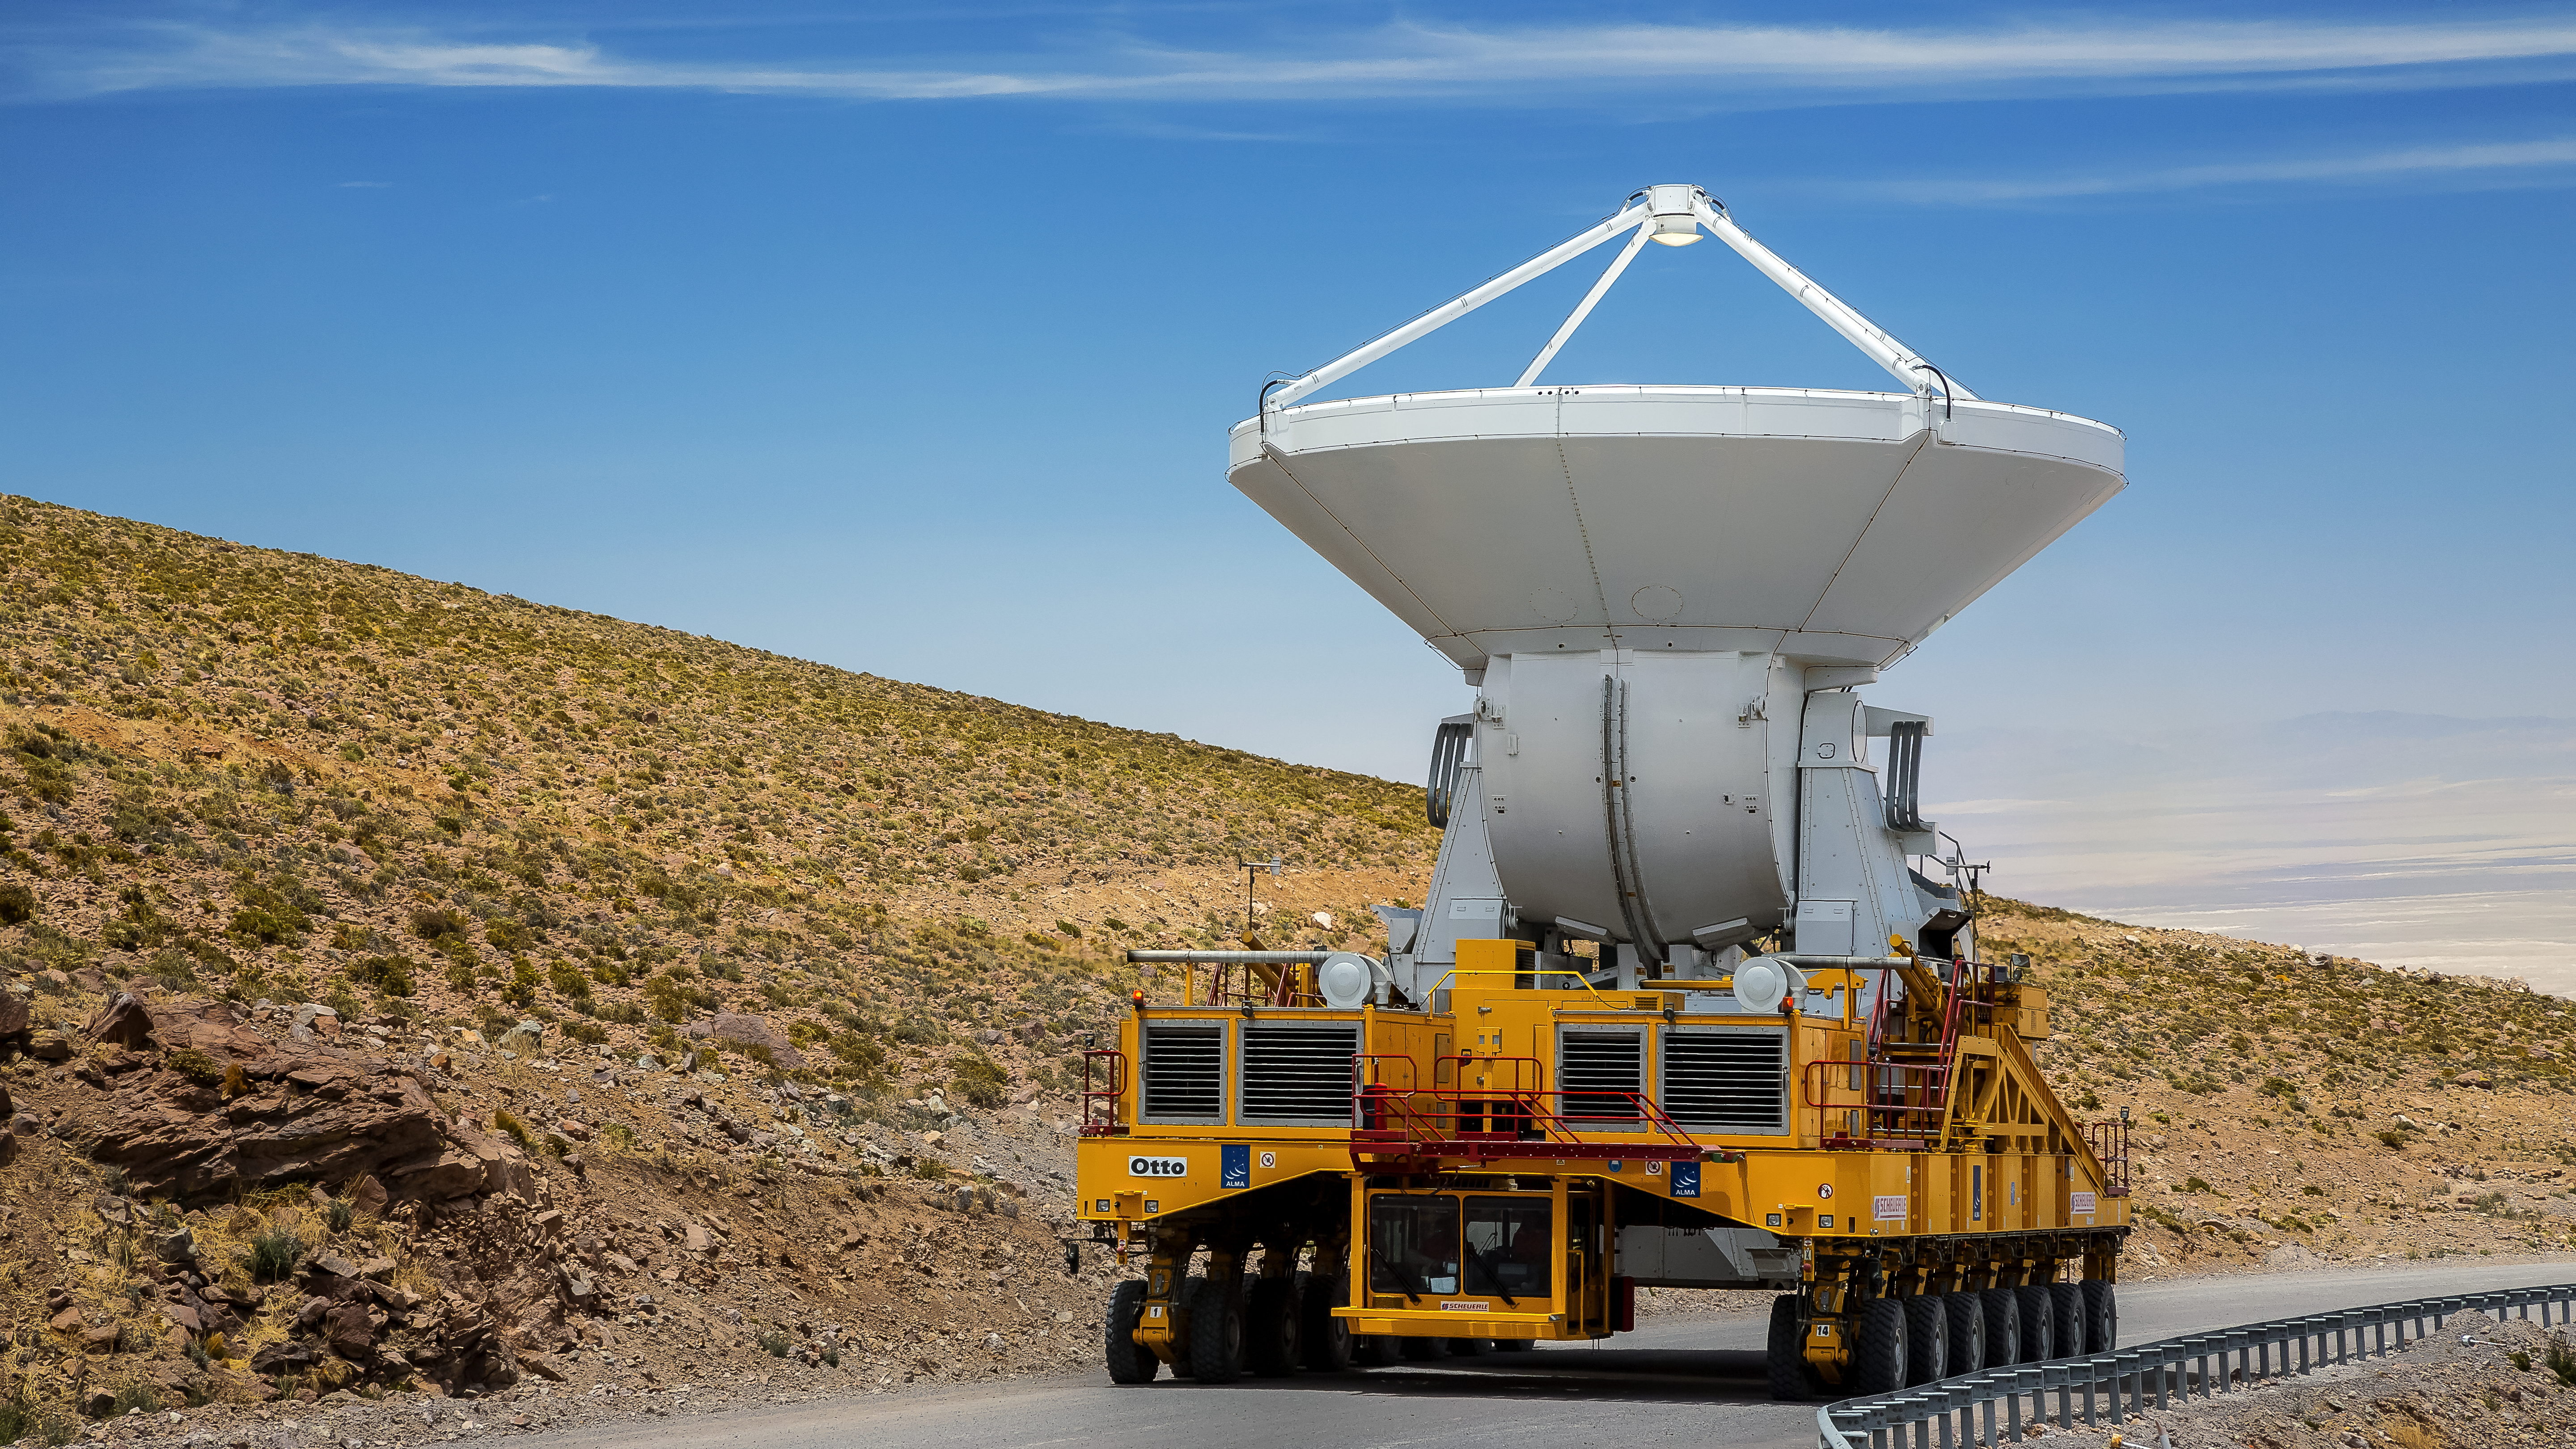

Heavy lifting

One of the two ALMA transporters loaded with an antenna, on its way through the dry Atacama Desert.

Credit: A. Duro/ESO